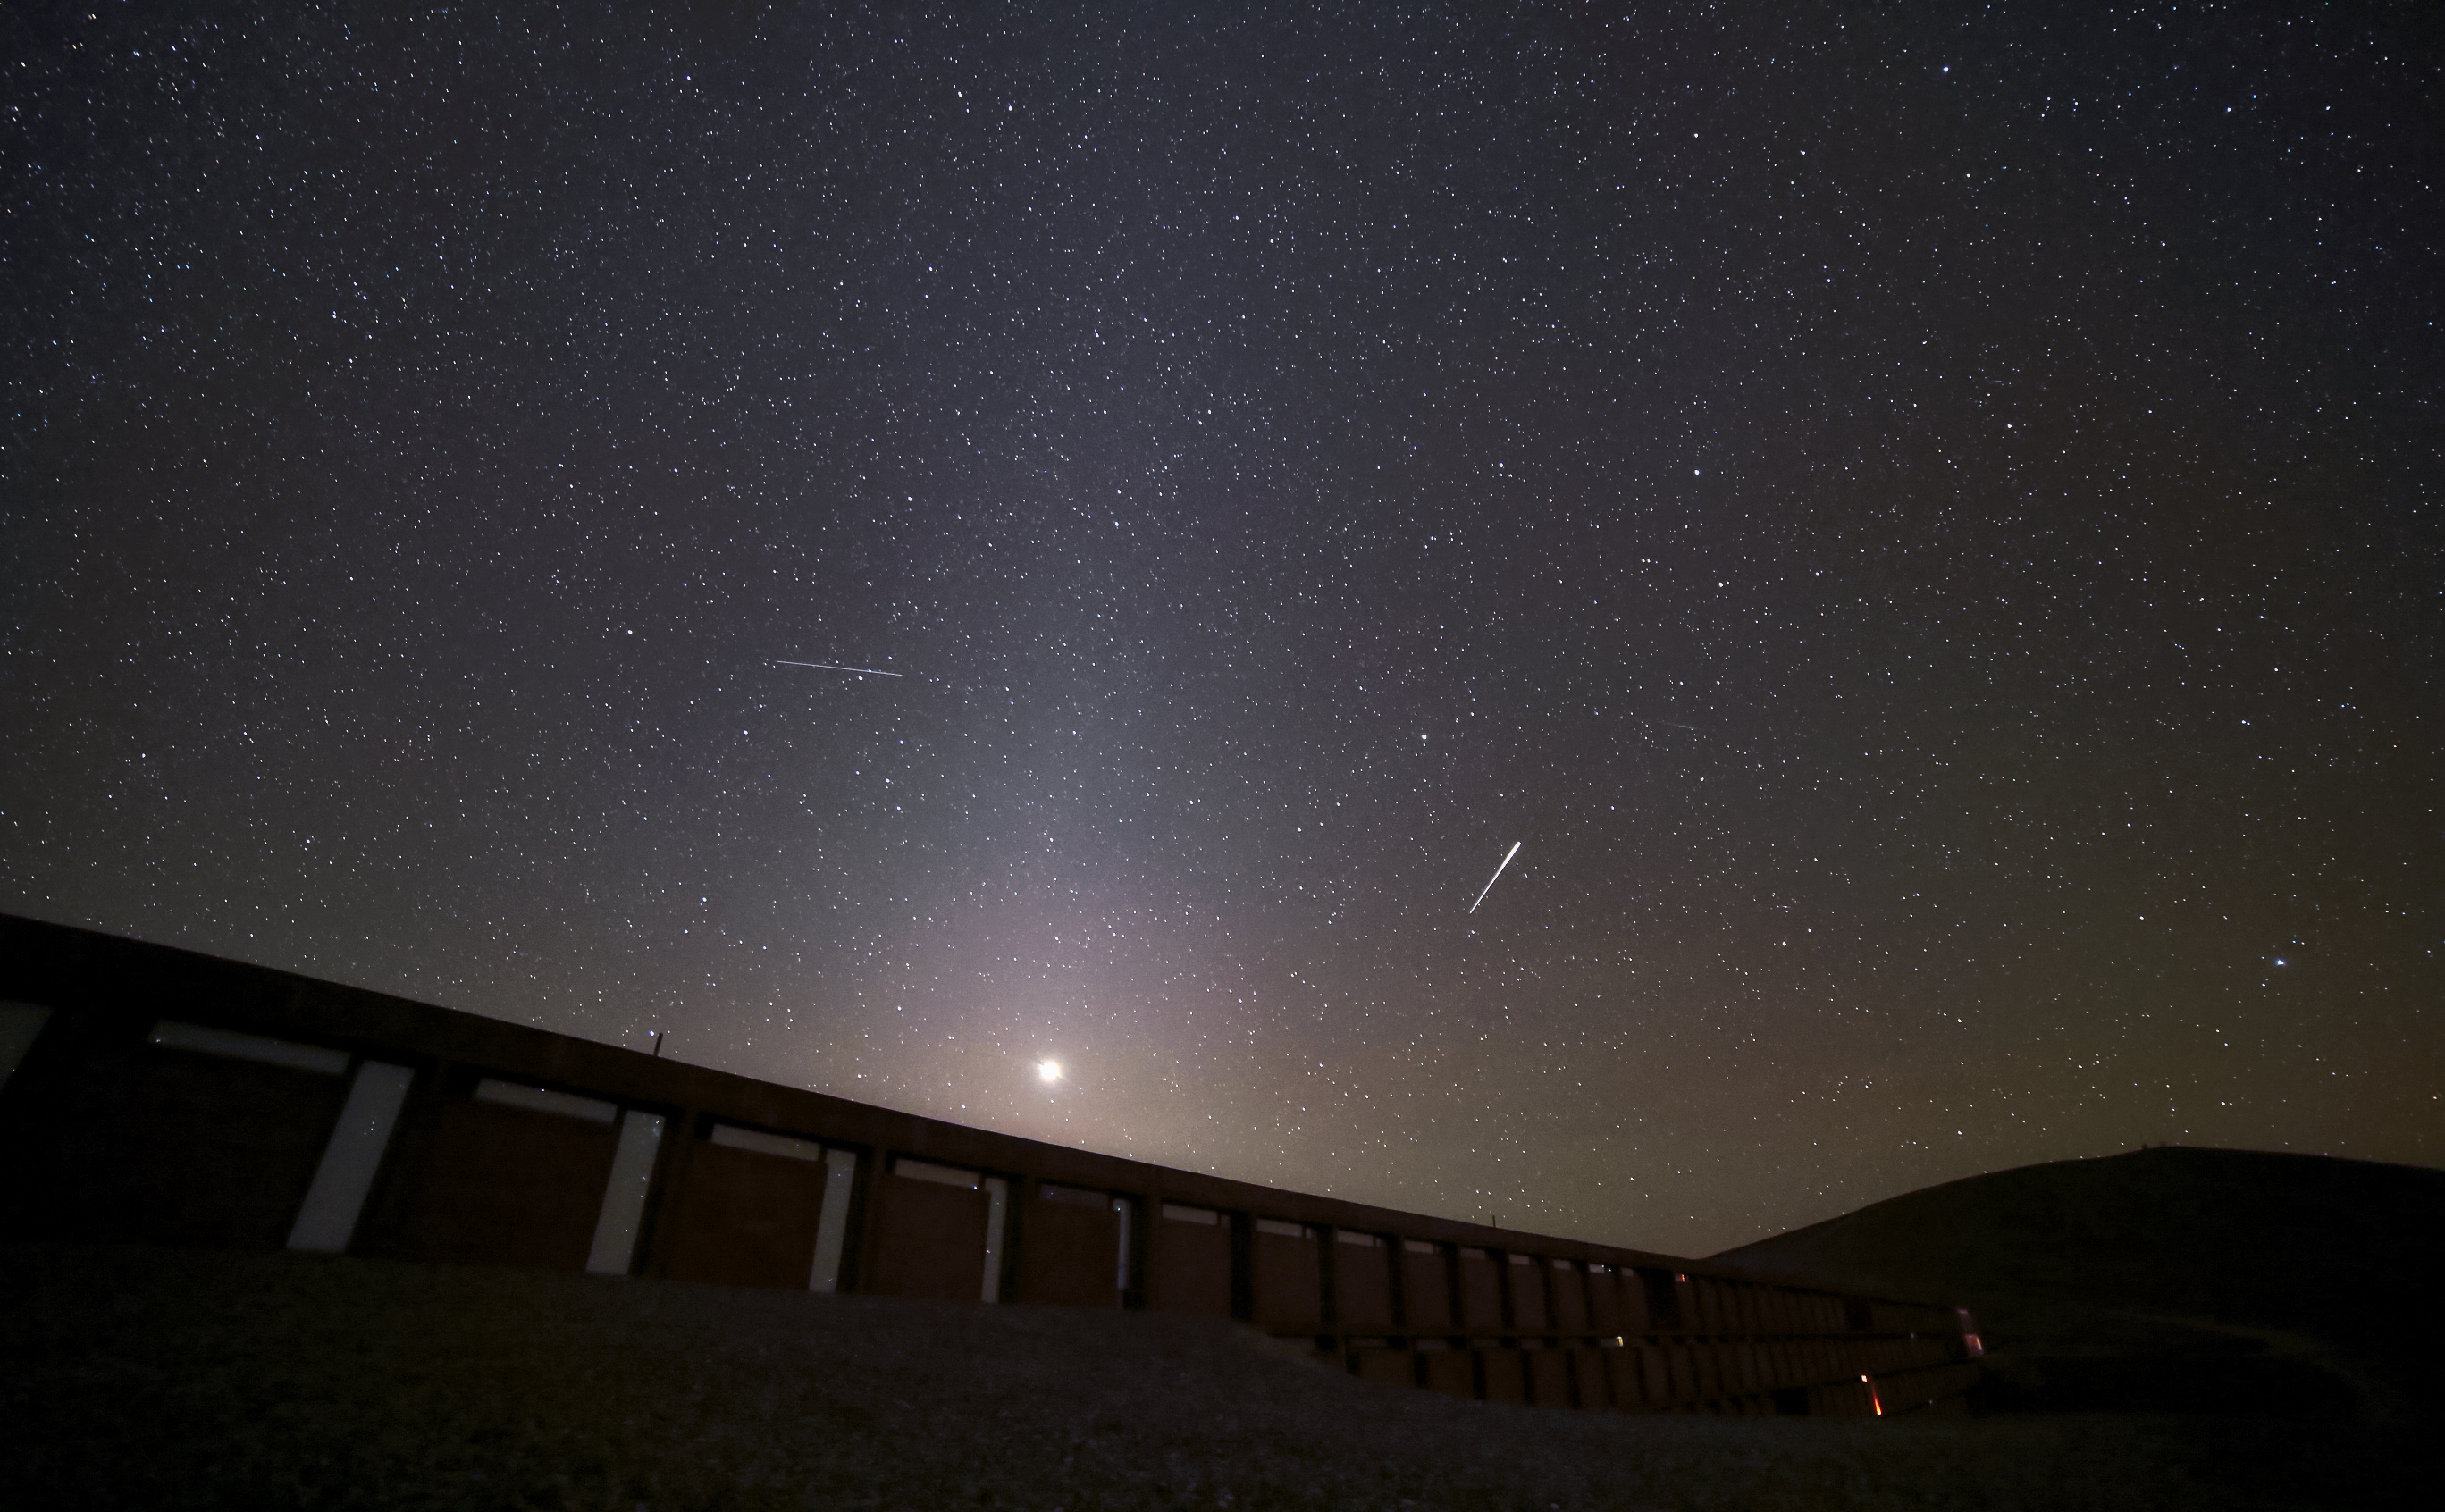

The Residencia at night

The Residencia, hotel for obsering astronomers at the Paranal Observatory, at night.

Credit: R. Wesson/ESO